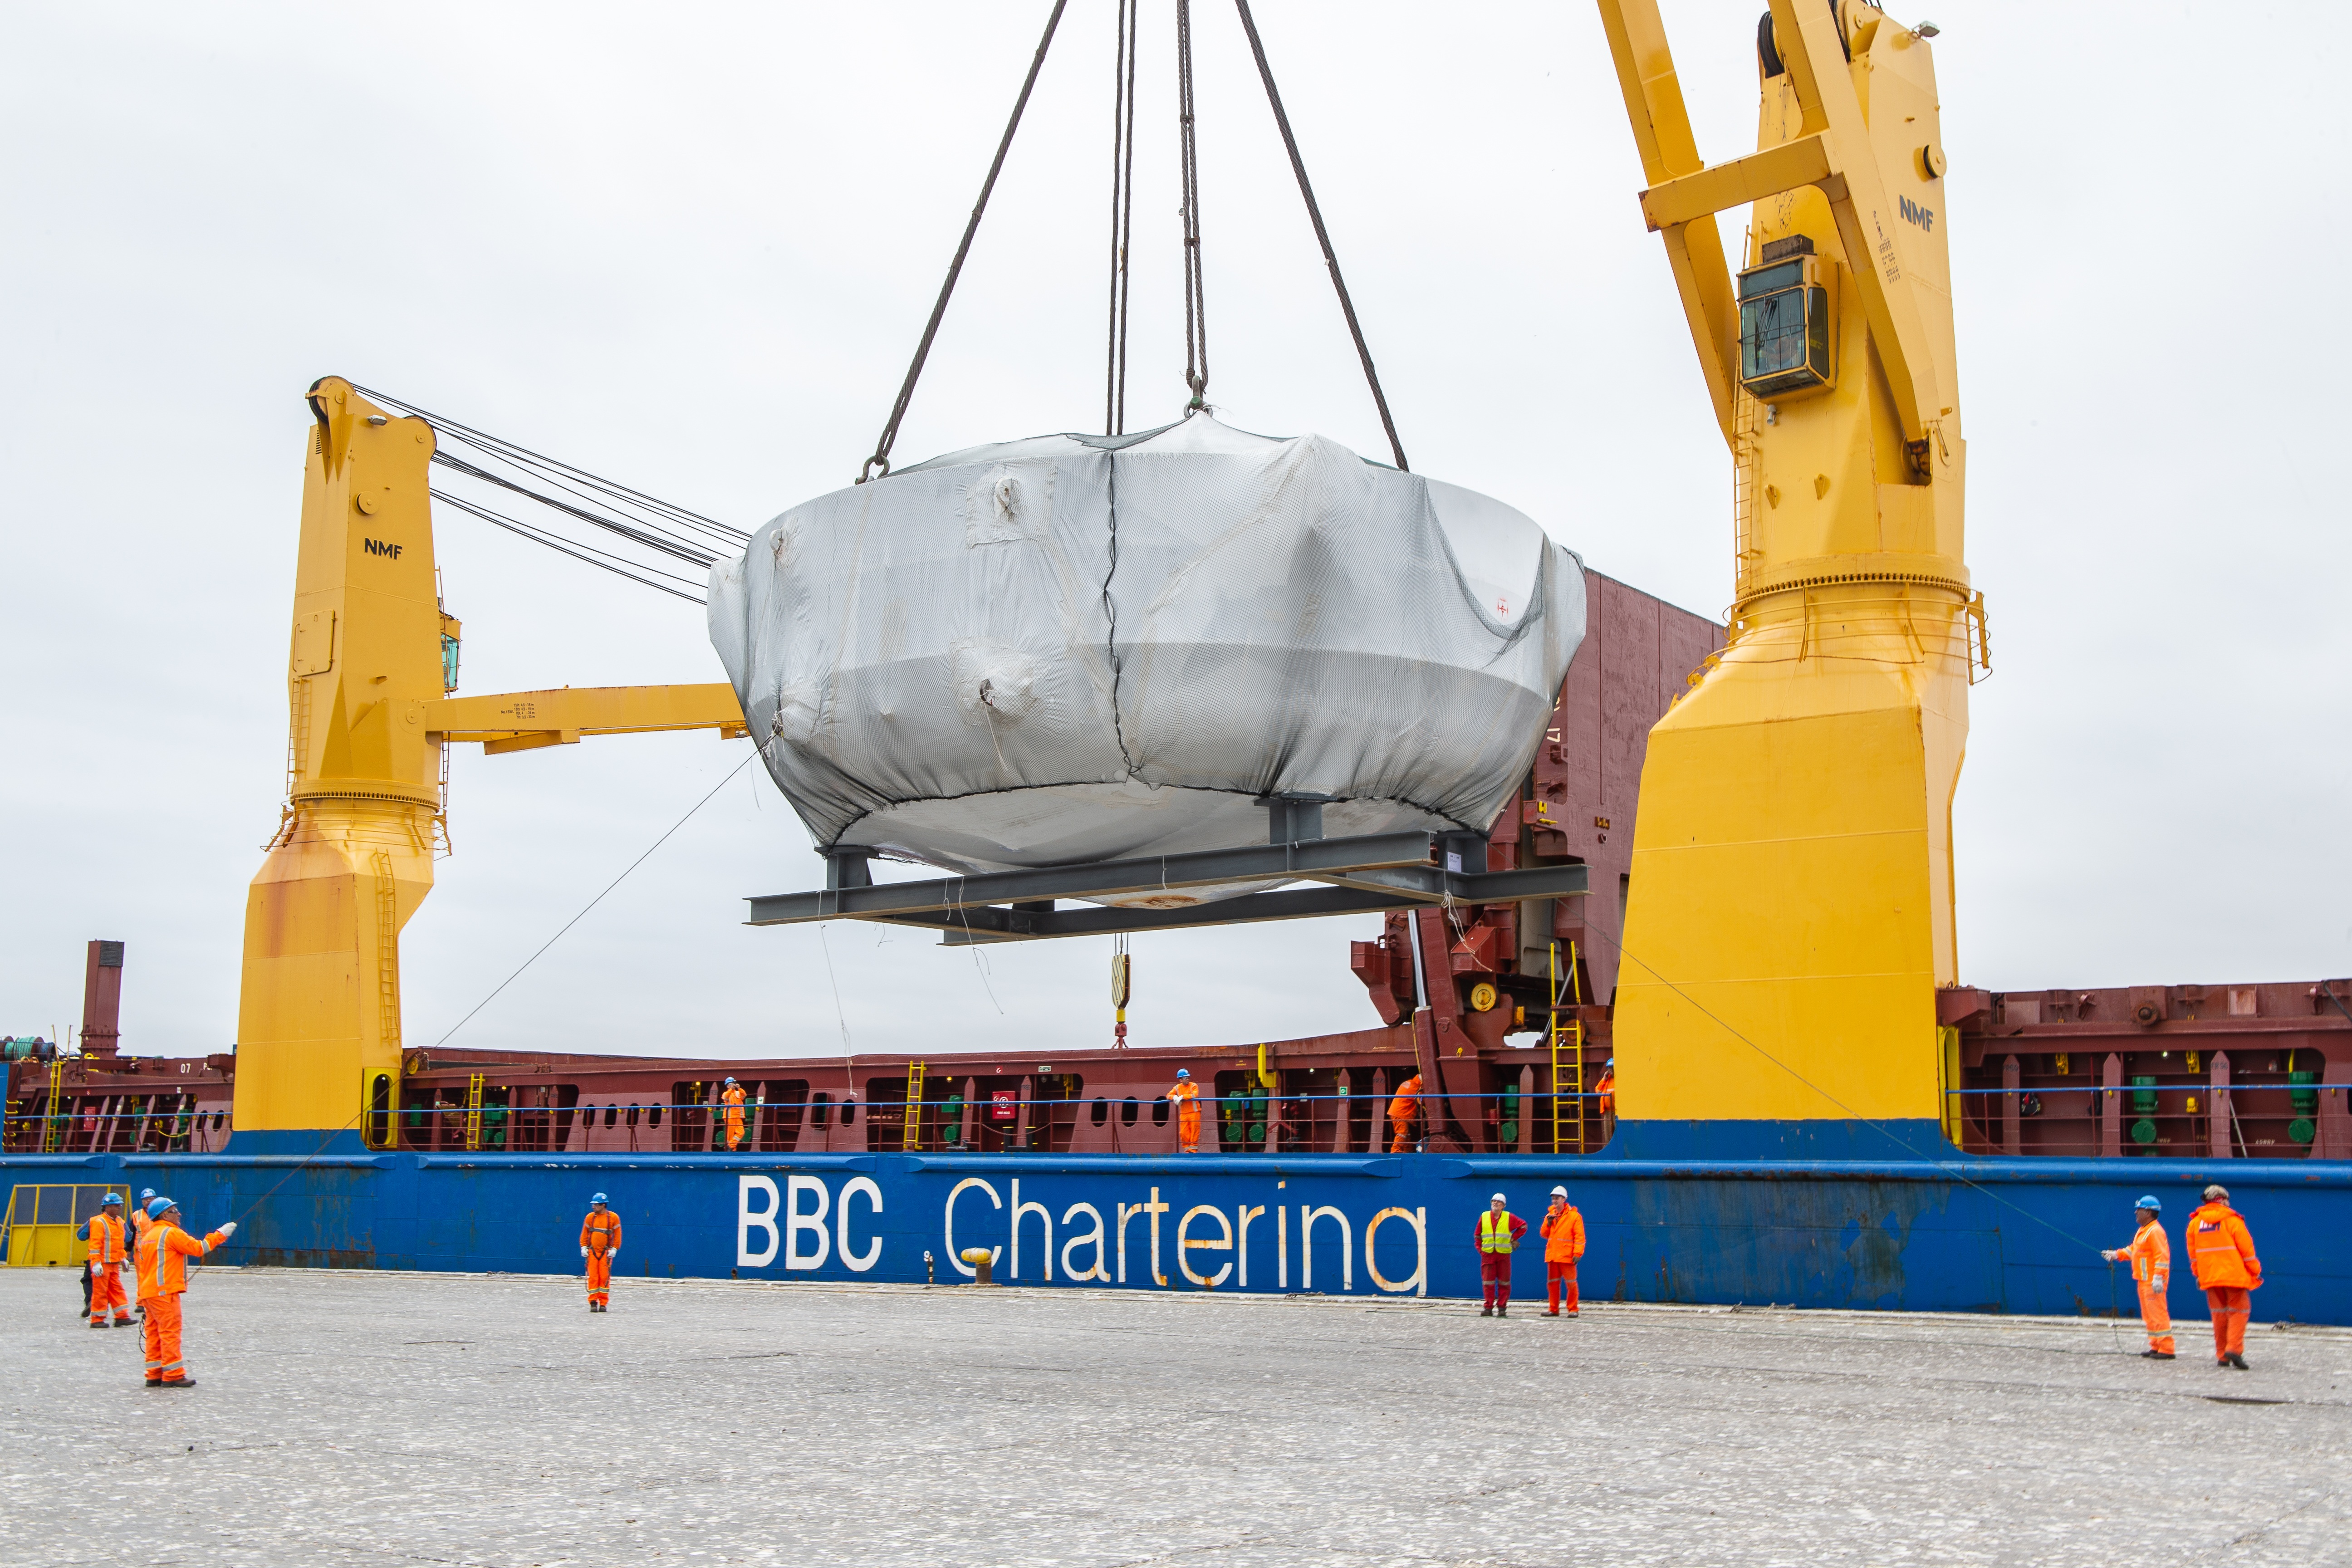

rubin-rubin-chamber-arrival-328

The LSST Coating Chamber arrived at the Port of Coquimbo, Chile, on October 23, 2018. It was lifted from the BBC Arizona by crane.

Credit: Manuel Paredes/NSF/AURA/International Gemini Observatory/NOIRLab